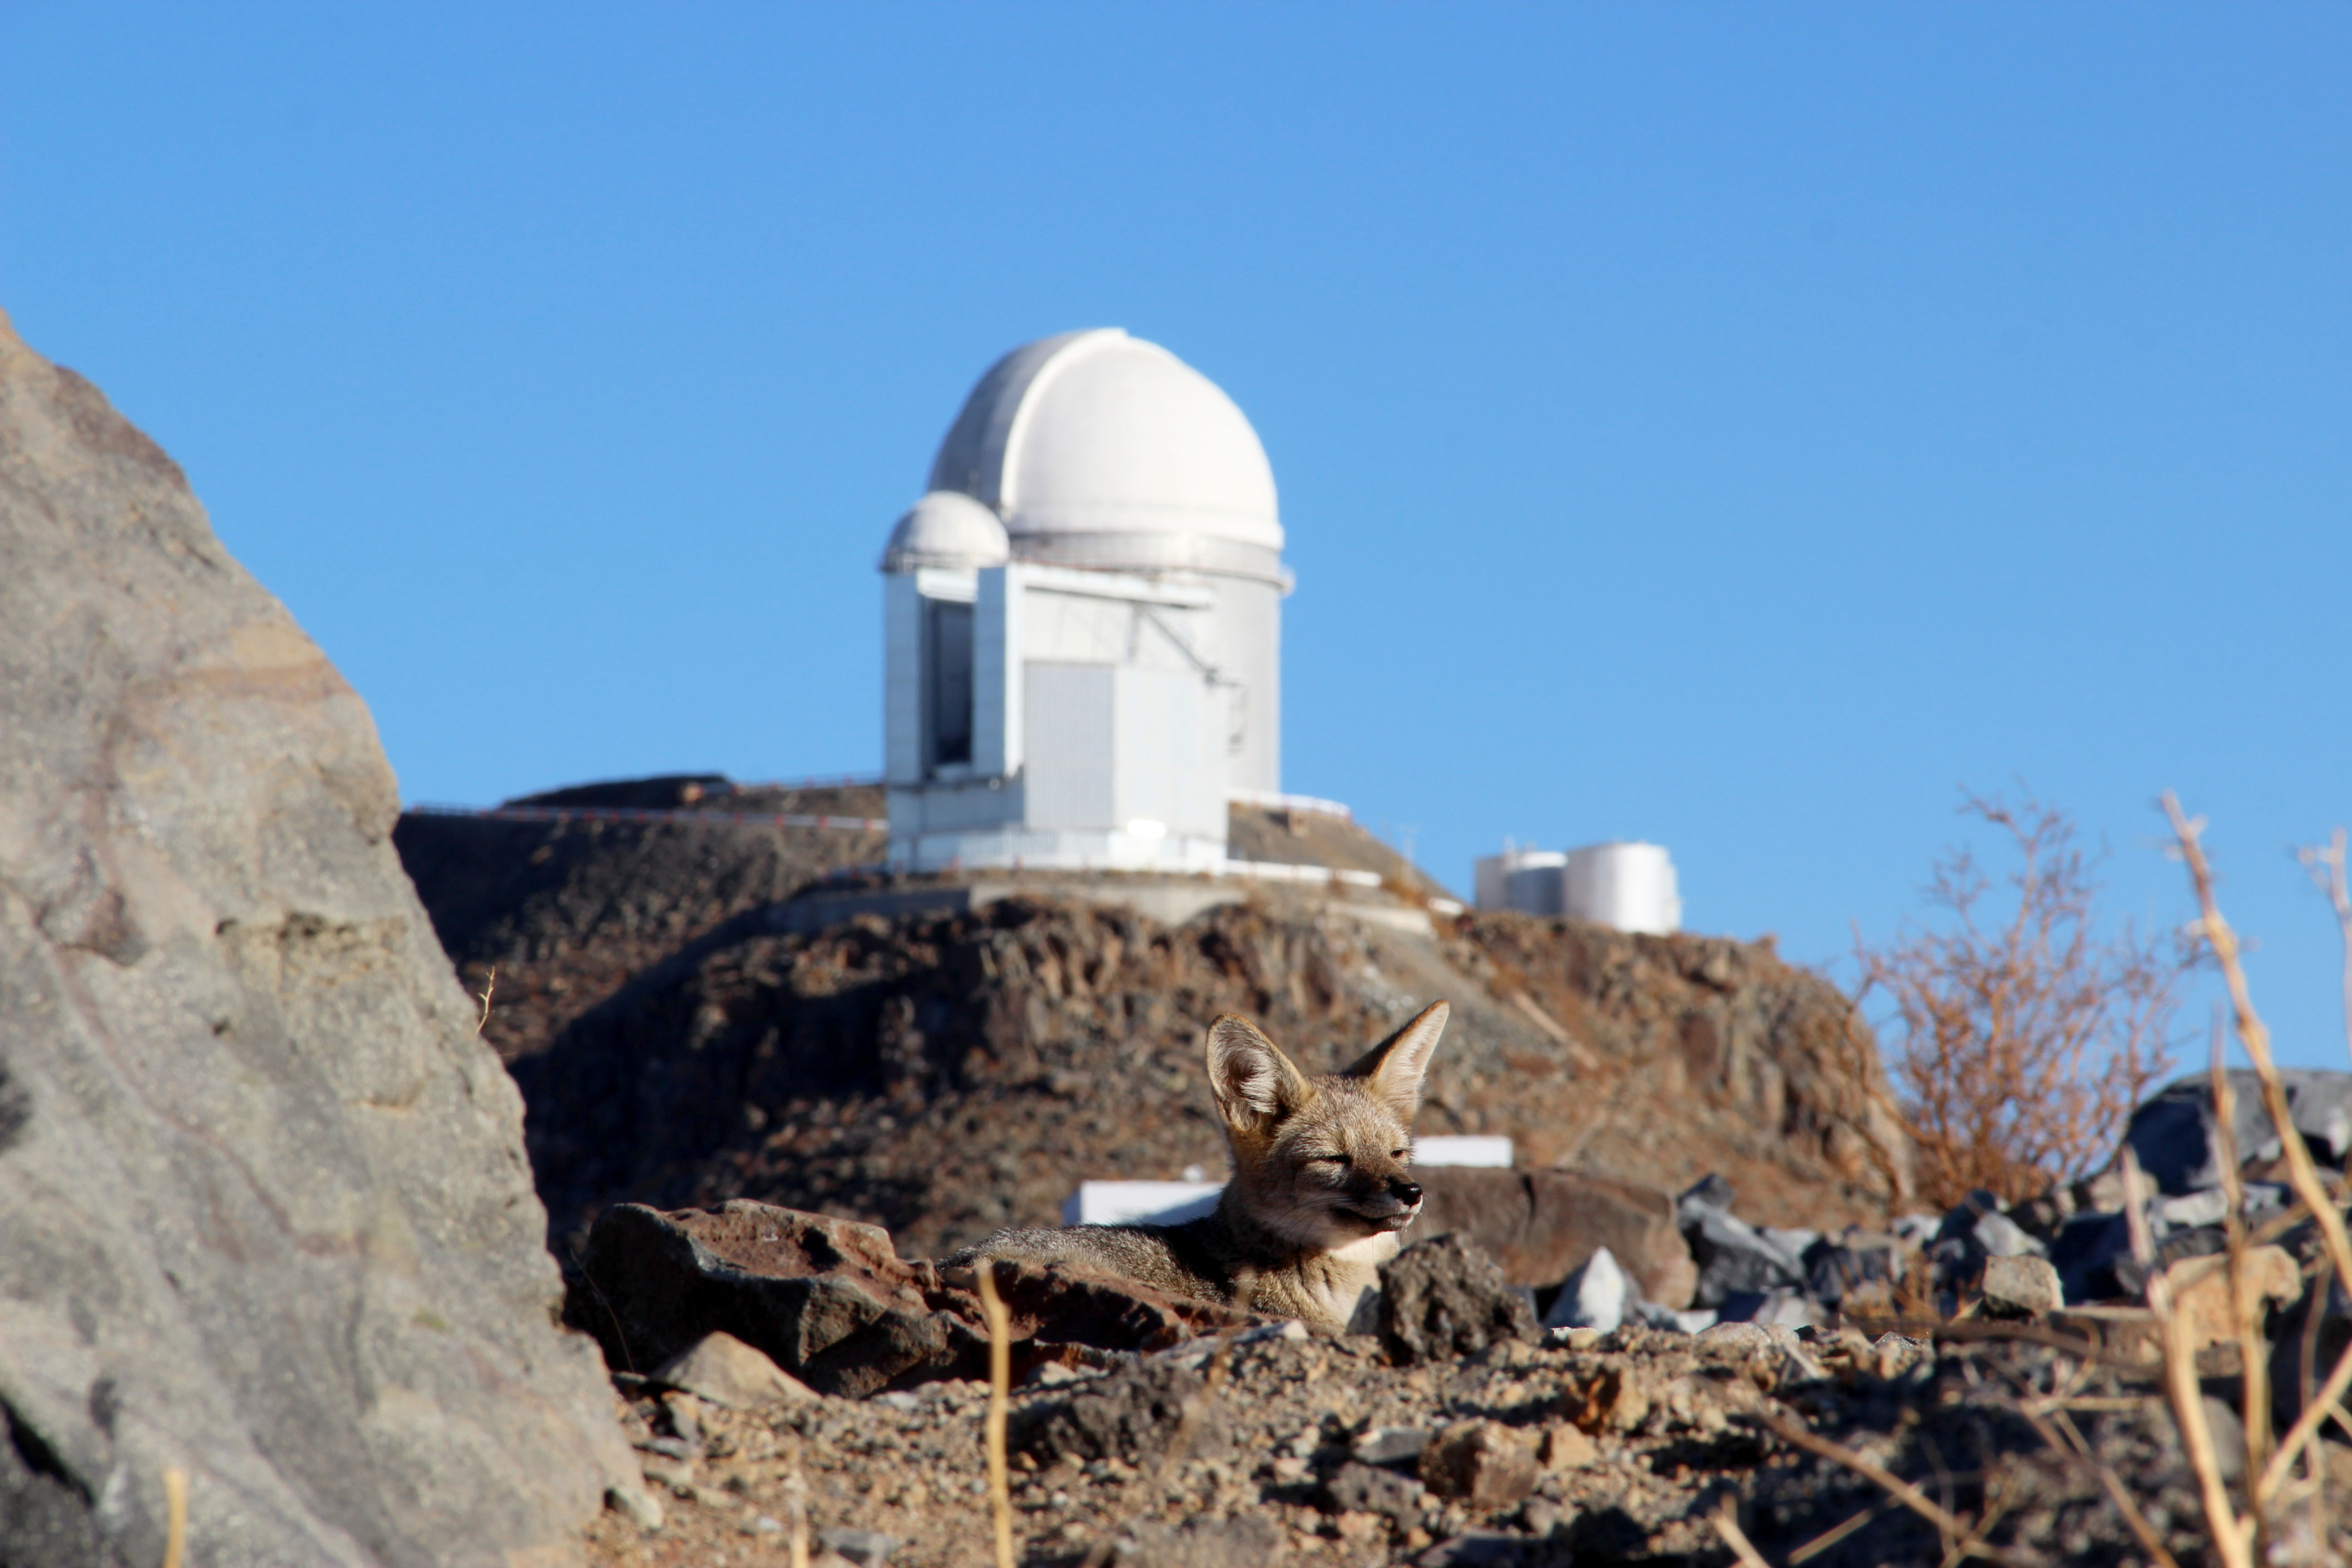

Two top hunters on a break

Nestled in the rocky terrain of La Silla Observatory in Chile, an unexpected guest is paying the ESO 3.6-metre telescope a visit.

Despite its excellent camouflage, the fuzzy face and pointed ears are a dead giveaway for the presence of a Culpeo Fox, who seems to be basking in the warm sunlight of the Atacama Desert. These ‘foxes’ are technically more closely related to wolves than to other foxes, and they can be found in many of South America’s most mountainous regions.

Clearly, this particular Culpeo has a passion for astronomy, since our furry friend has parked itself in front of a significant piece of ESO’s history. The ESO 3.6-metre telescope in the background saw first light back in 1976, and through consistent upgrades still finds itself at the forefront of astronomical research. Specifically, this telescope hosts one of the most successful exoplanet-hunting instruments ever — the High Accuracy Radial velocity Planet Searcher (HARPS).

Much like how the Culpeo uses its enhanced senses to hunt for rabbits, or other snack-sized animals, the ESO 3.6-metre telescope uses HARPS to scour the cosmos for new exoplanets. This instrument carefully measures wobbles and irregularities in the motion of stars, implying the presence planets through the effects of its gravity on the star’s orbit. These two hunters might well be at the top of their game, but right now it seems that both are taking a well-deserved rest.

Credit: F. Murgas/ESO